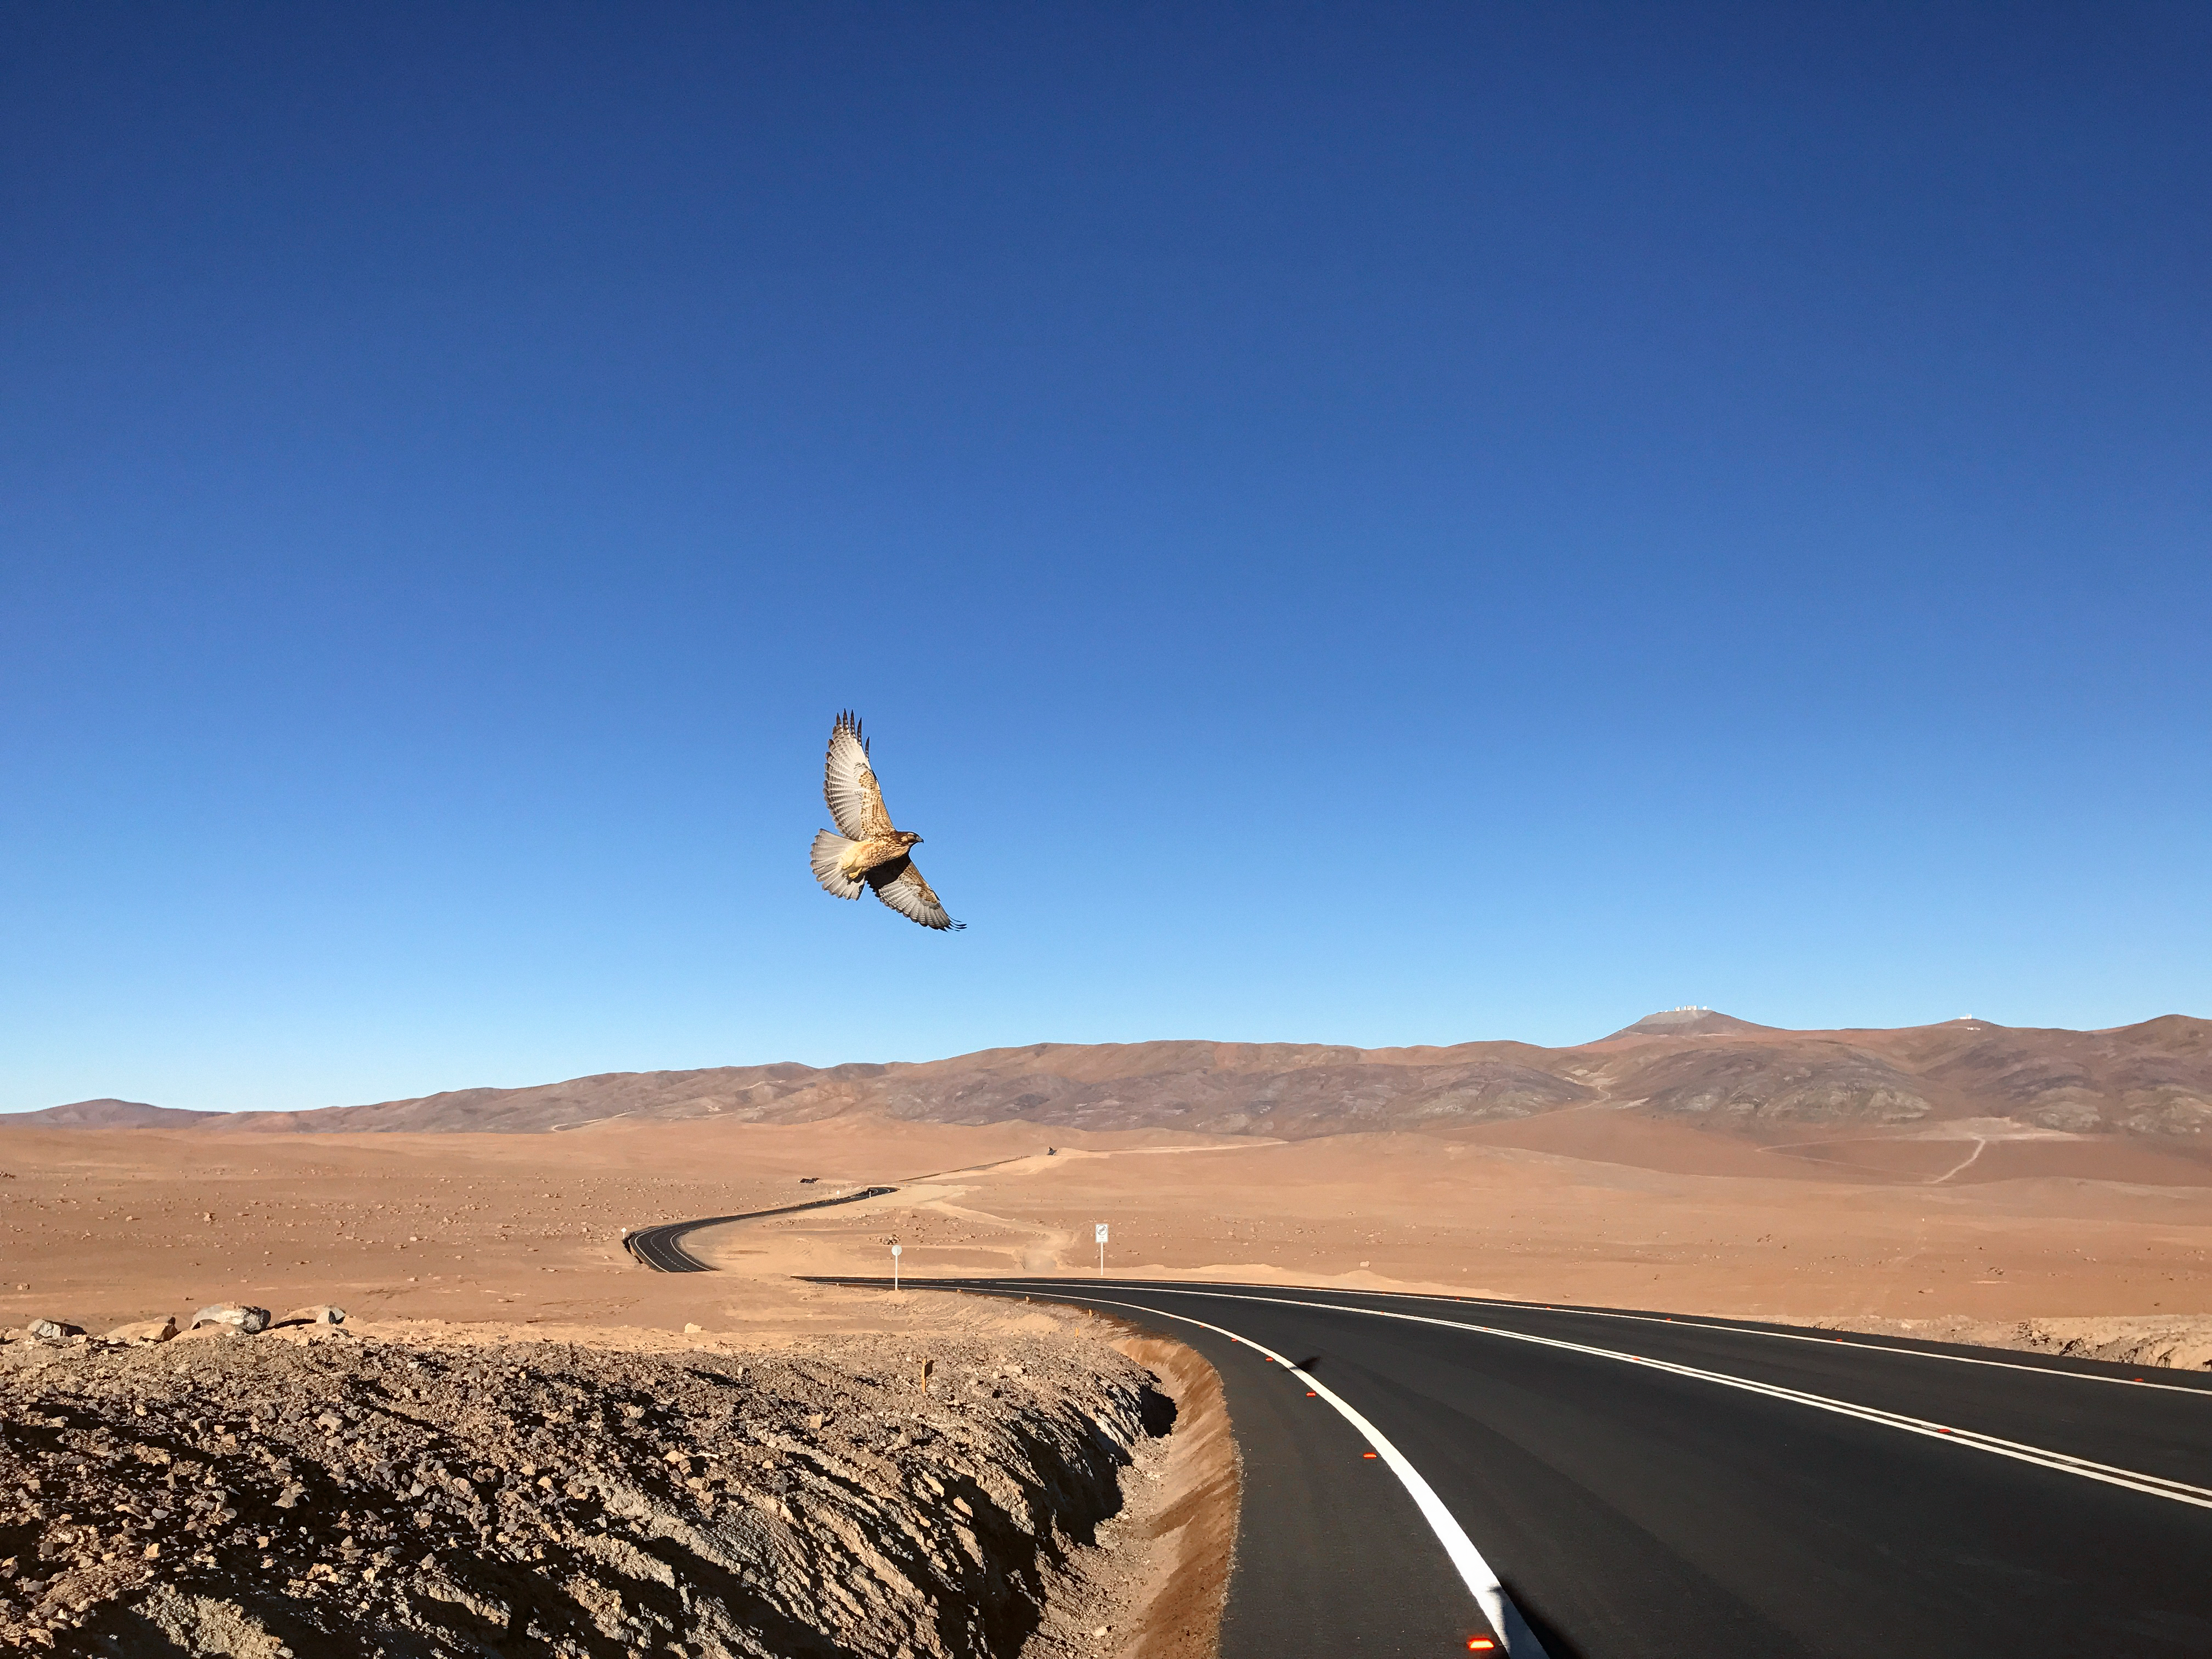

Bird soars above desert road

Bird soars above desert road.

Credit: ESO/ R. Tamai